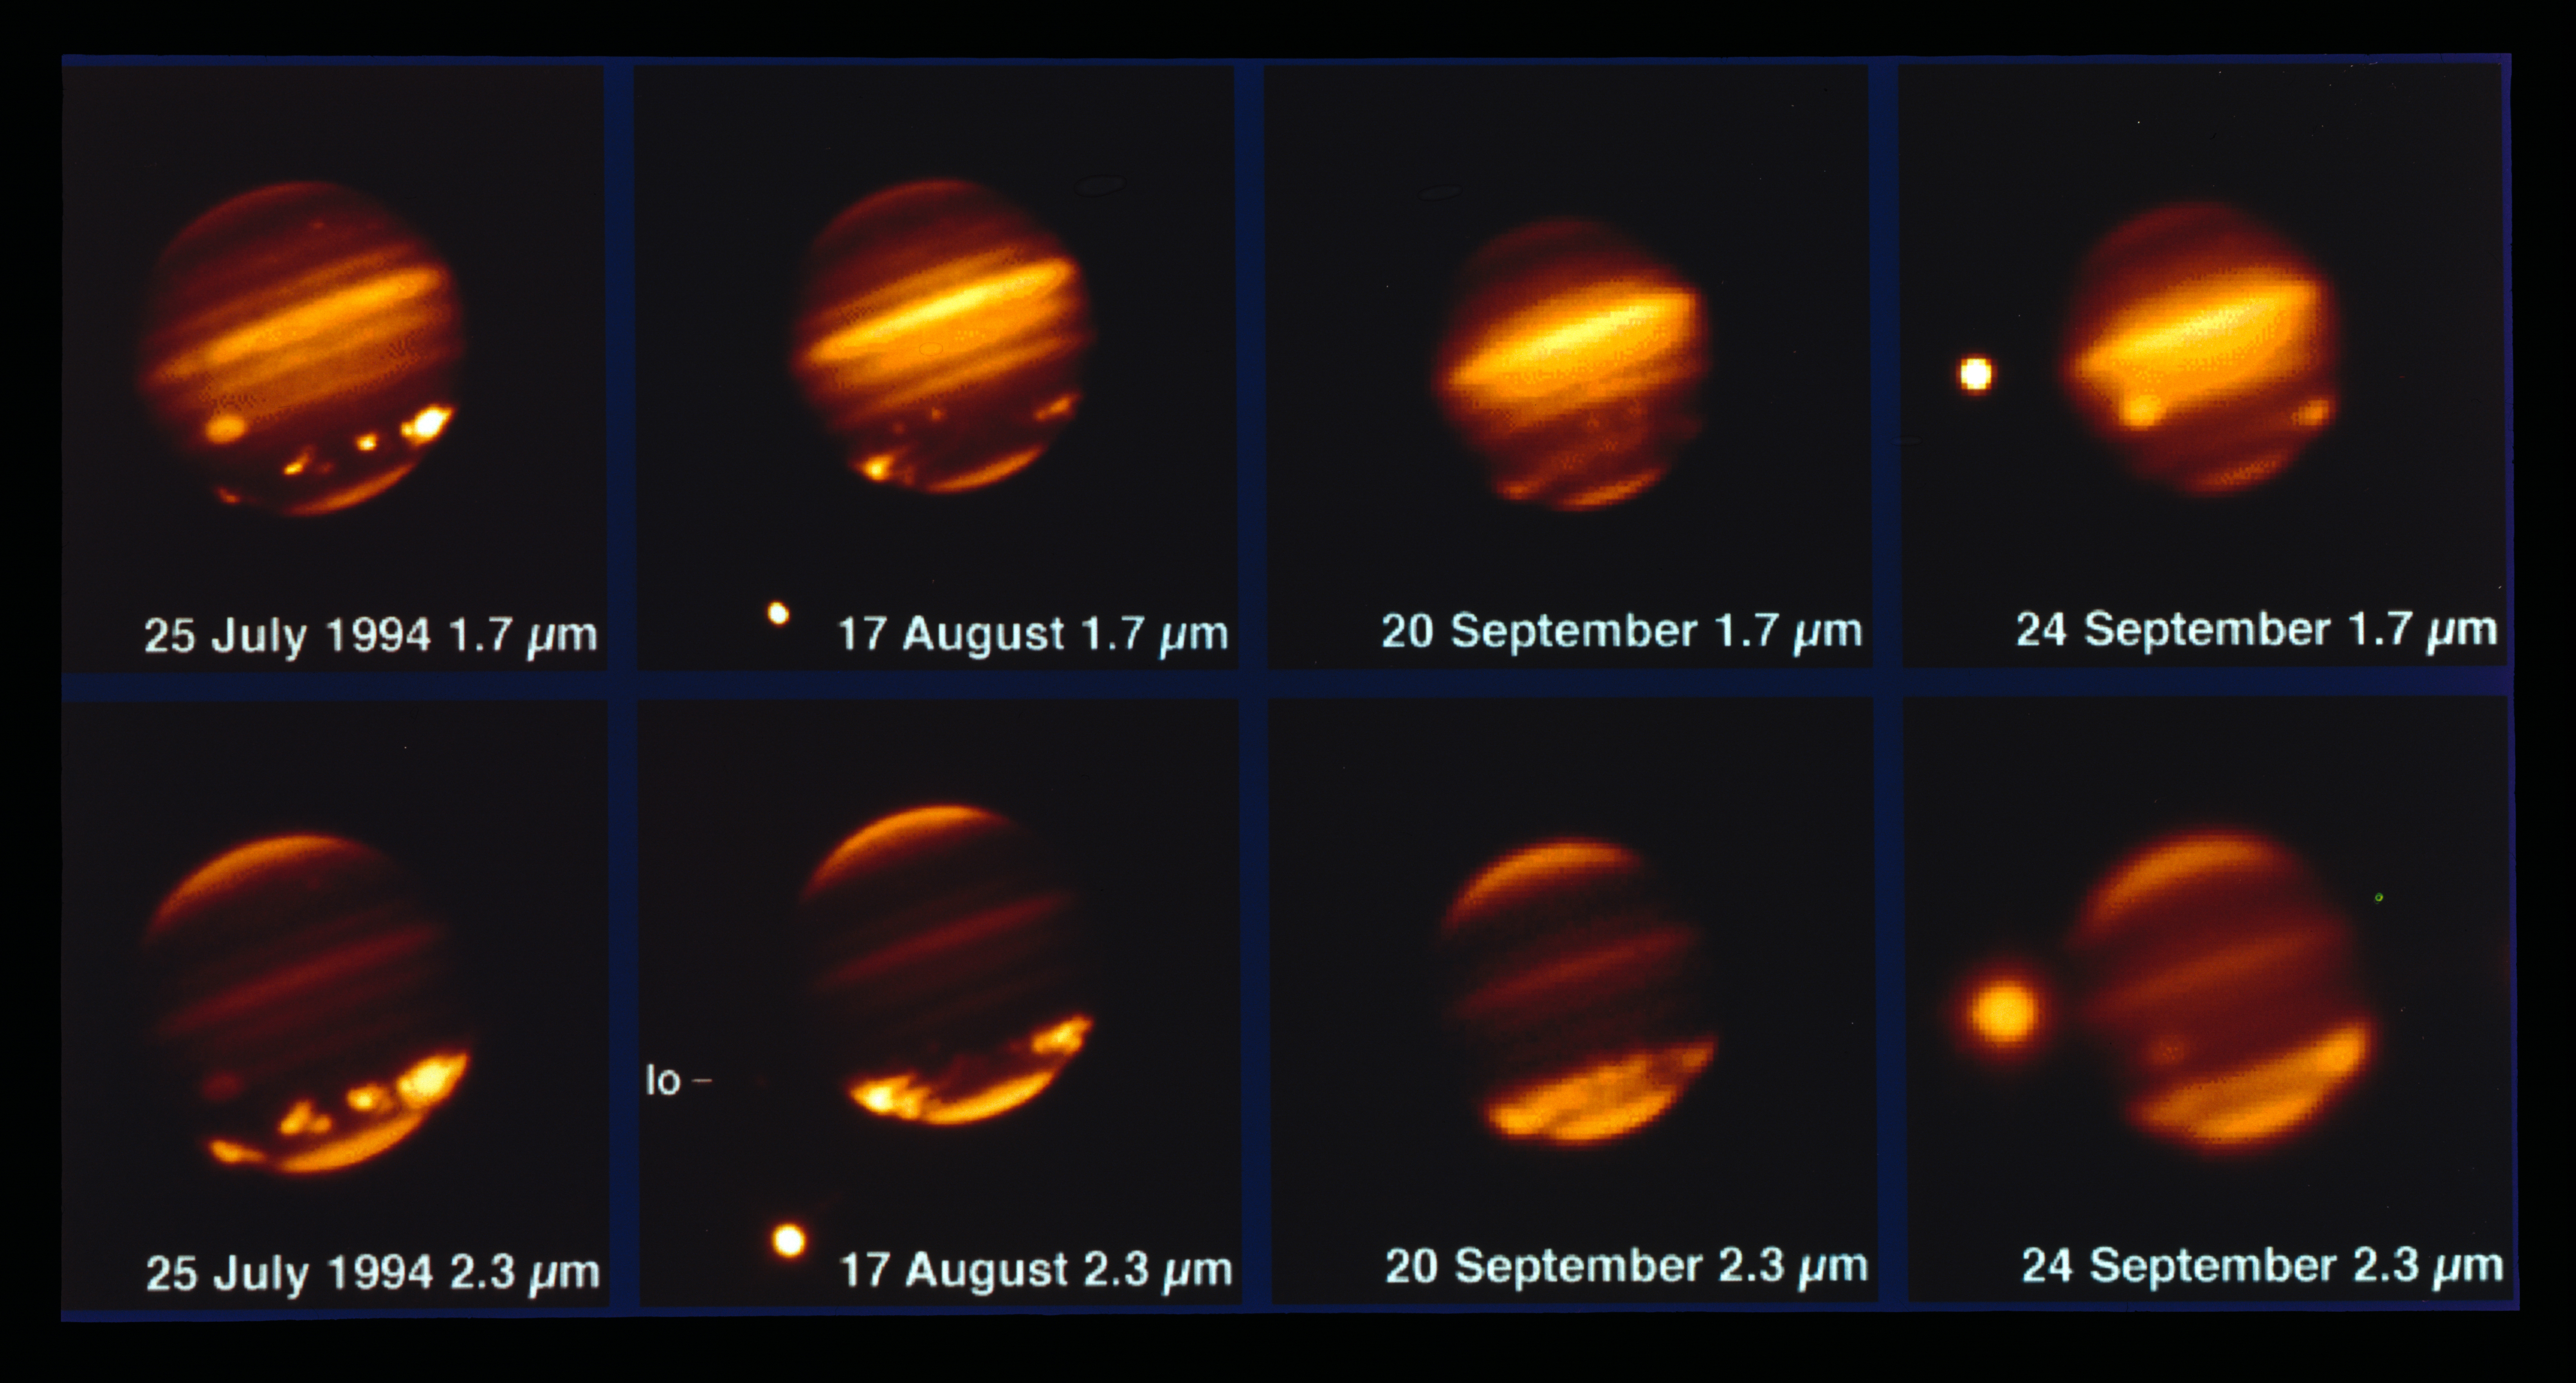

Comet Shoemaker–Levy 9 impacting Jupiter in 1994

This image, taken with the MPG/ESO 2.2-metre telescope and the IRAC instrument, shows comet Shoemaker–Levy 9 impacting Jupiter in July 1994.

Credit: ESO